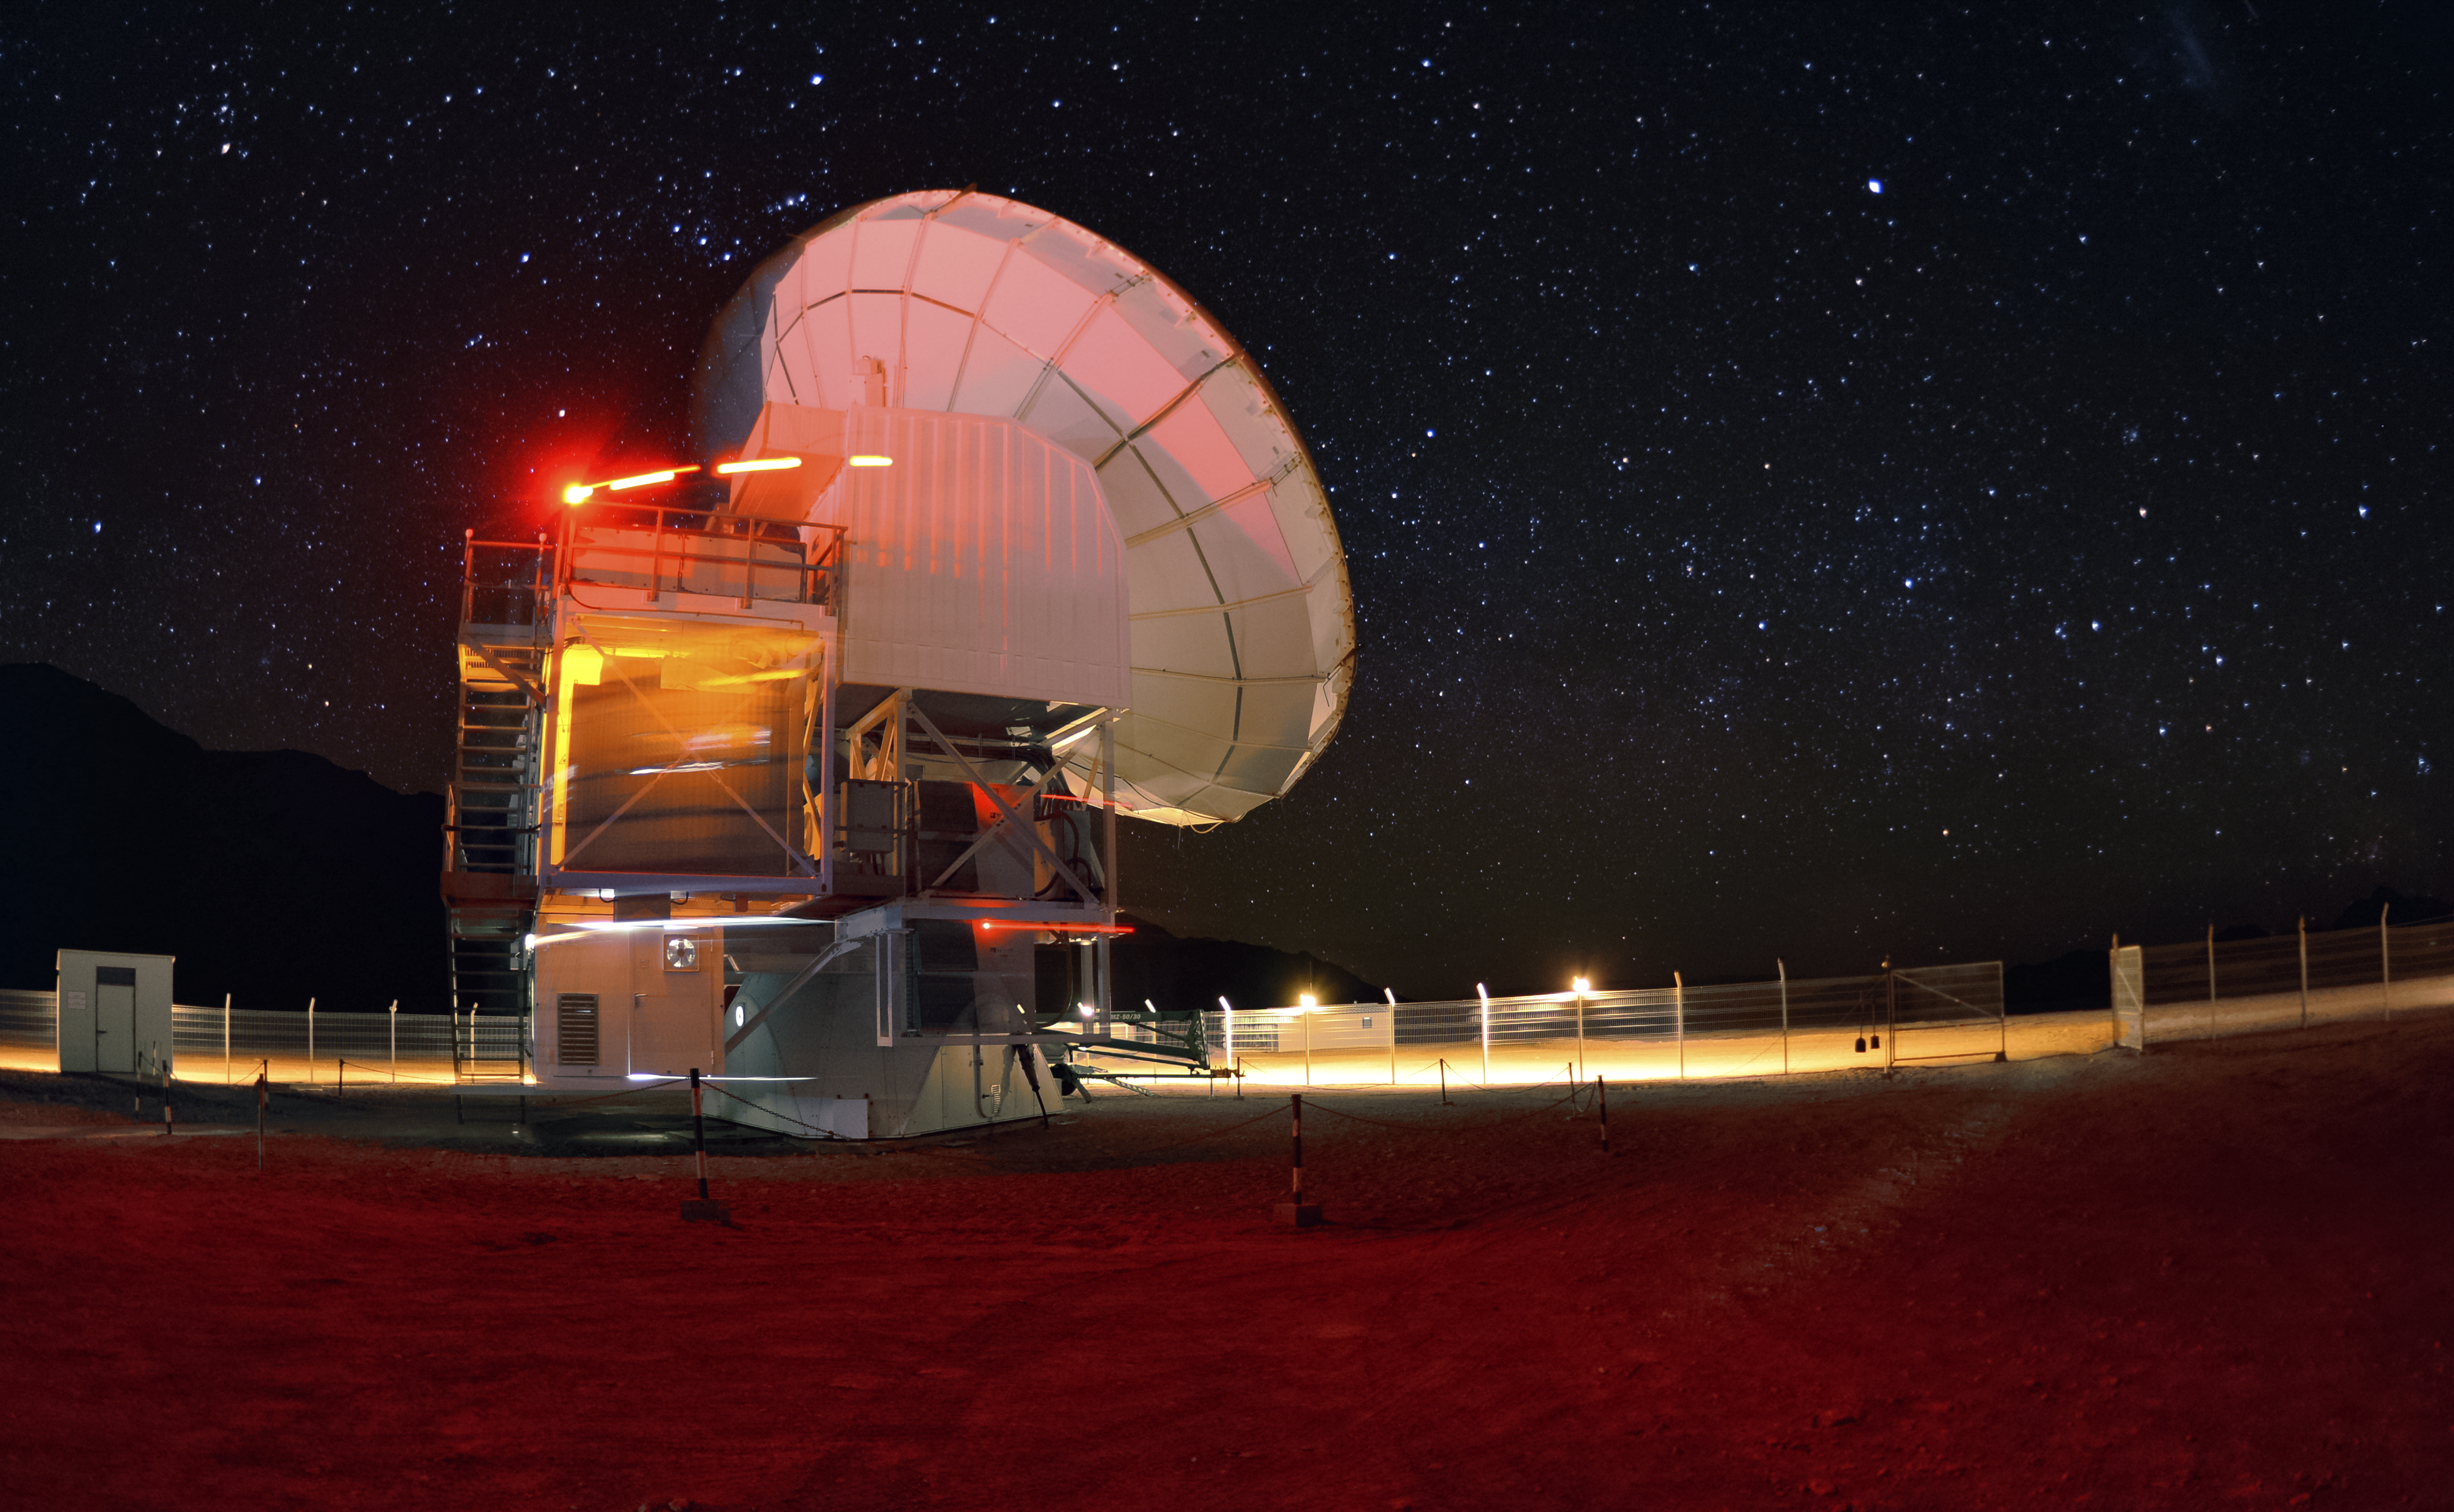

APEX putting on a show

APEX puts on a light show in this long exposure shot.

Credit: C. Durán/ESO